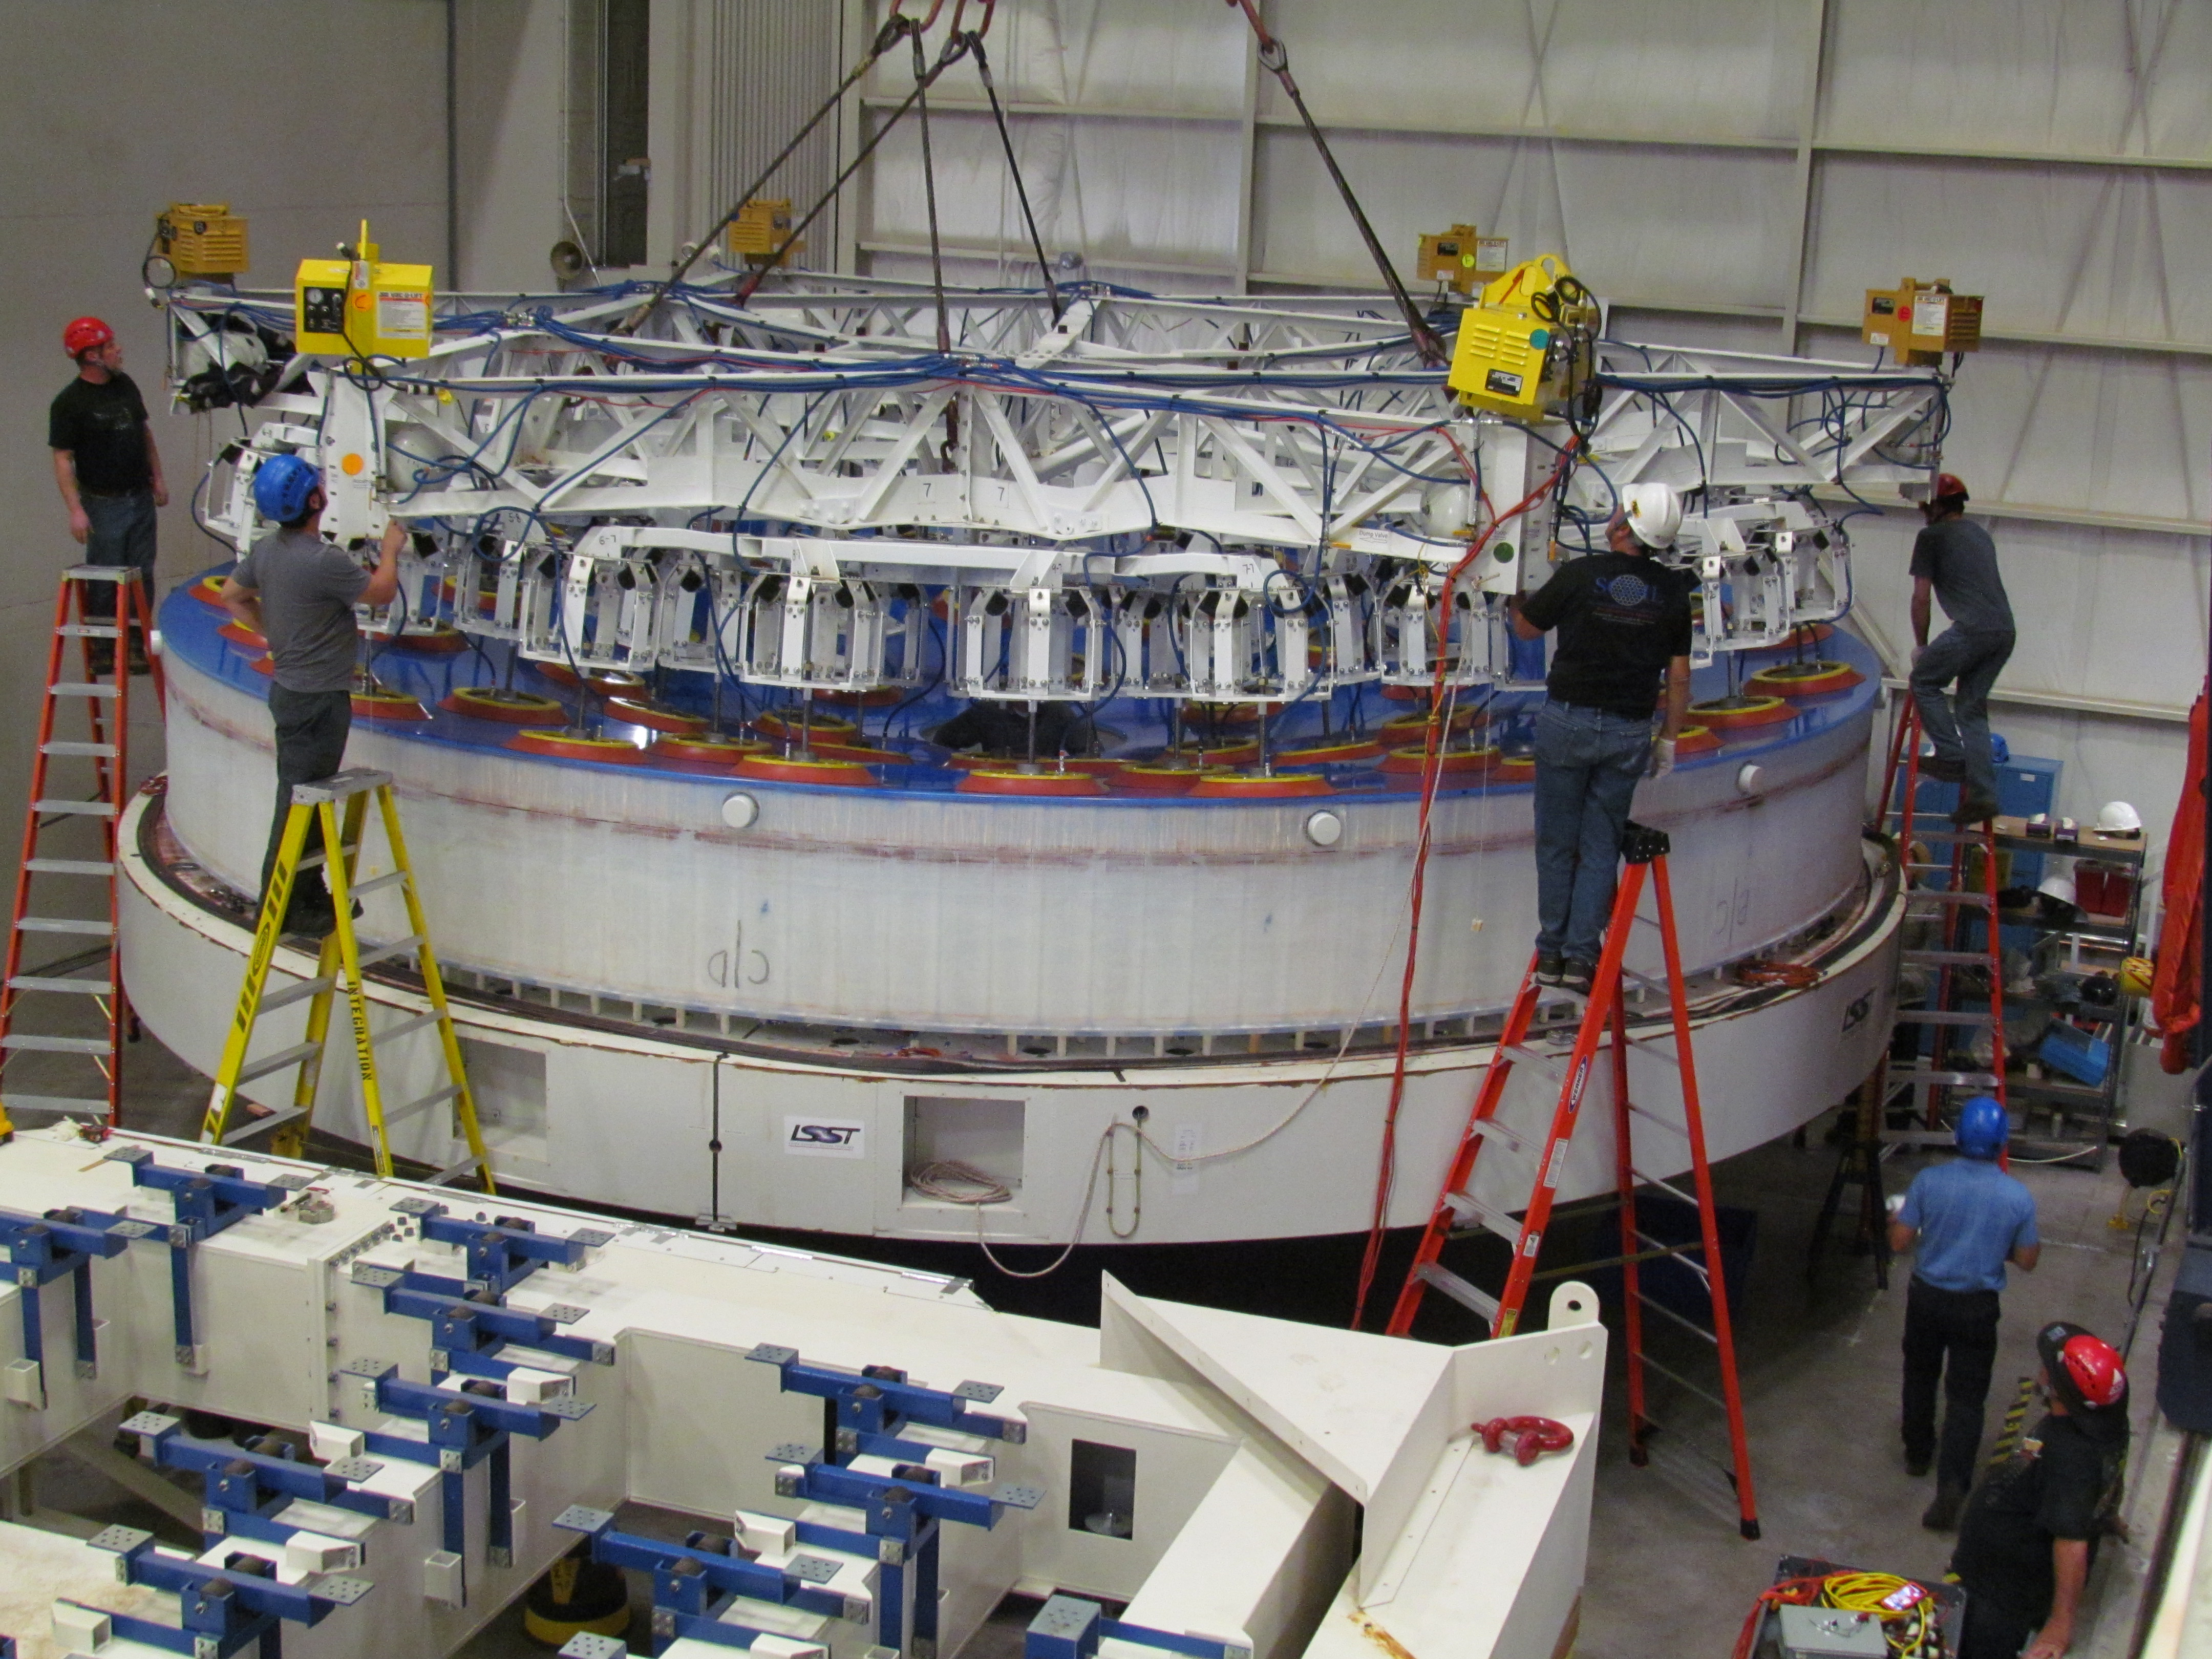

M1M3 Lifted from Polishing Cell to Box

The Primary/Tertiary Mirror is lifted from the polishing cell to its box. The lifter is supported by the crane above the Mirror with 54 vacuum pads on the Mirror. The pumps connecting the pads (the yellow boxes on the lifter) create a vacuum under each pad and secure the Mirror to the lifter. The bottom covers of the box are then removed so technicians can attach the Mirror's hard points, the gold-tone fixtures under the Mirror, to the blue supporting fixtures of the box.

Credit: Rubin Observatory/NSF/AURA